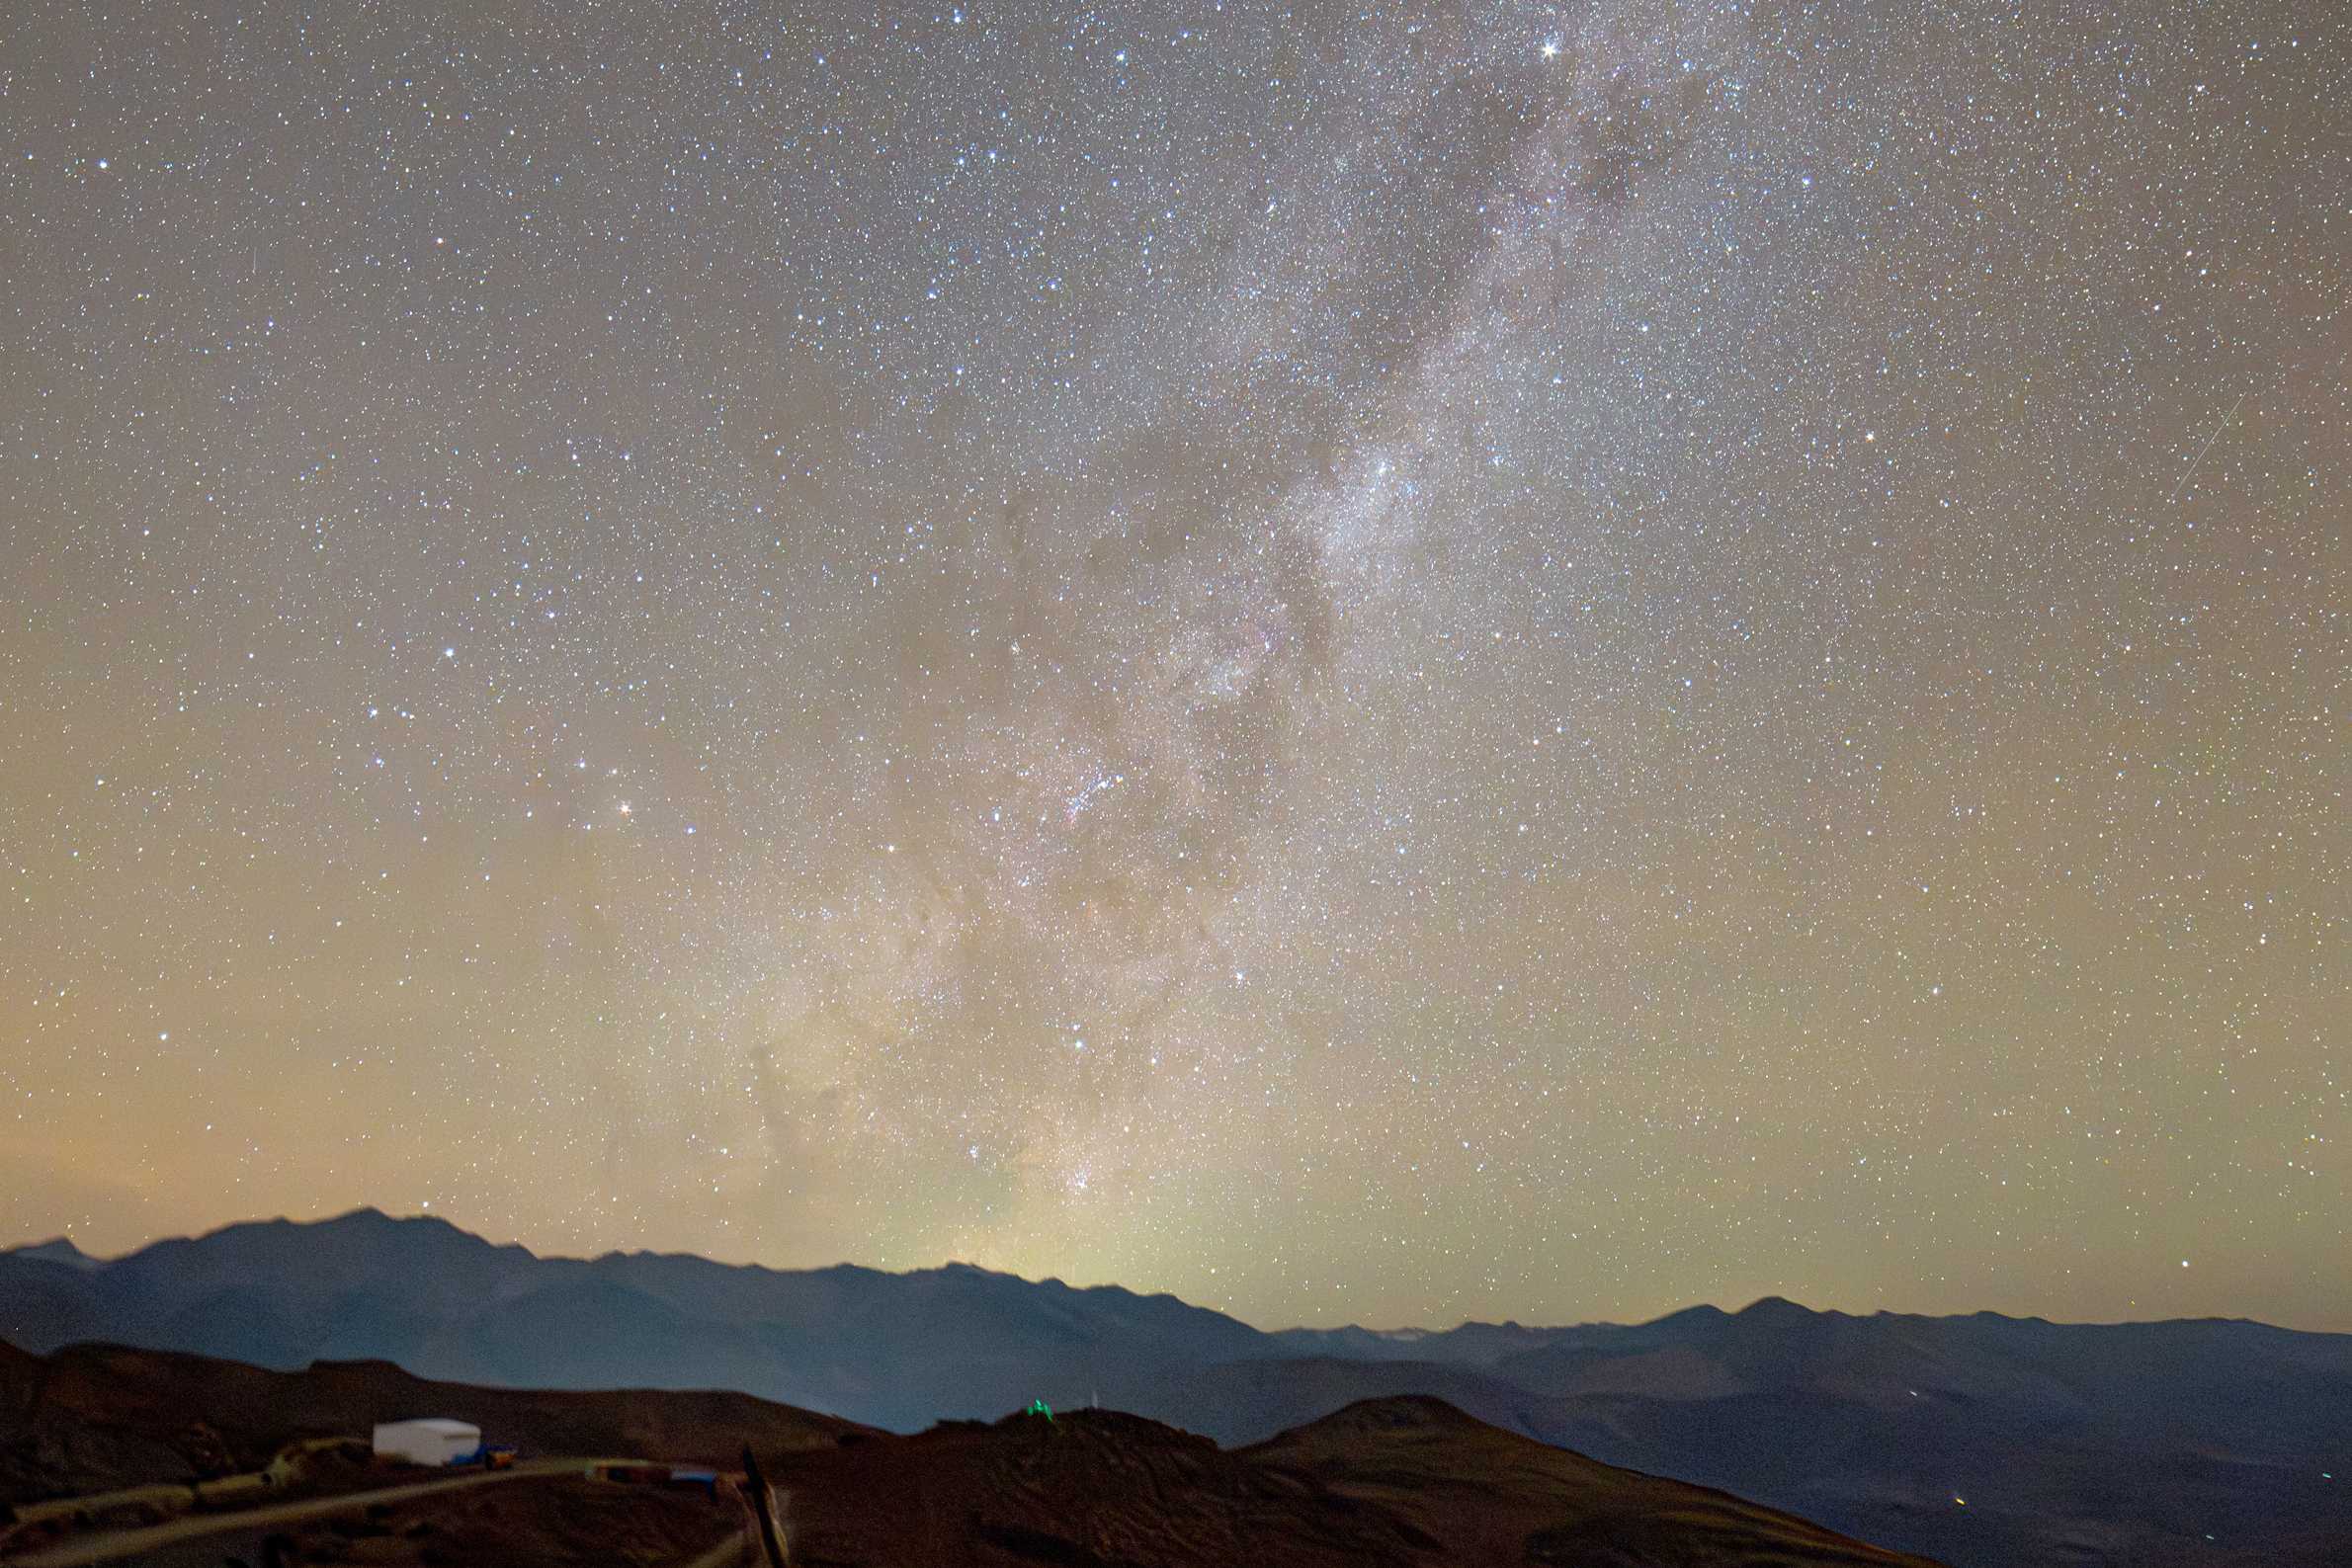

Milky Way over Pachón

A view of the Milky Way from Cerro Pachón in Chile. An effect called airglow, caused by sunlight interacting with the upper atmosphere, causes the sky to take on a greenish hue closer to the horizon.

Credit: RubinObs/NOIRLab/SLAC/NSF/DOE/AURA/H. Stockebrand